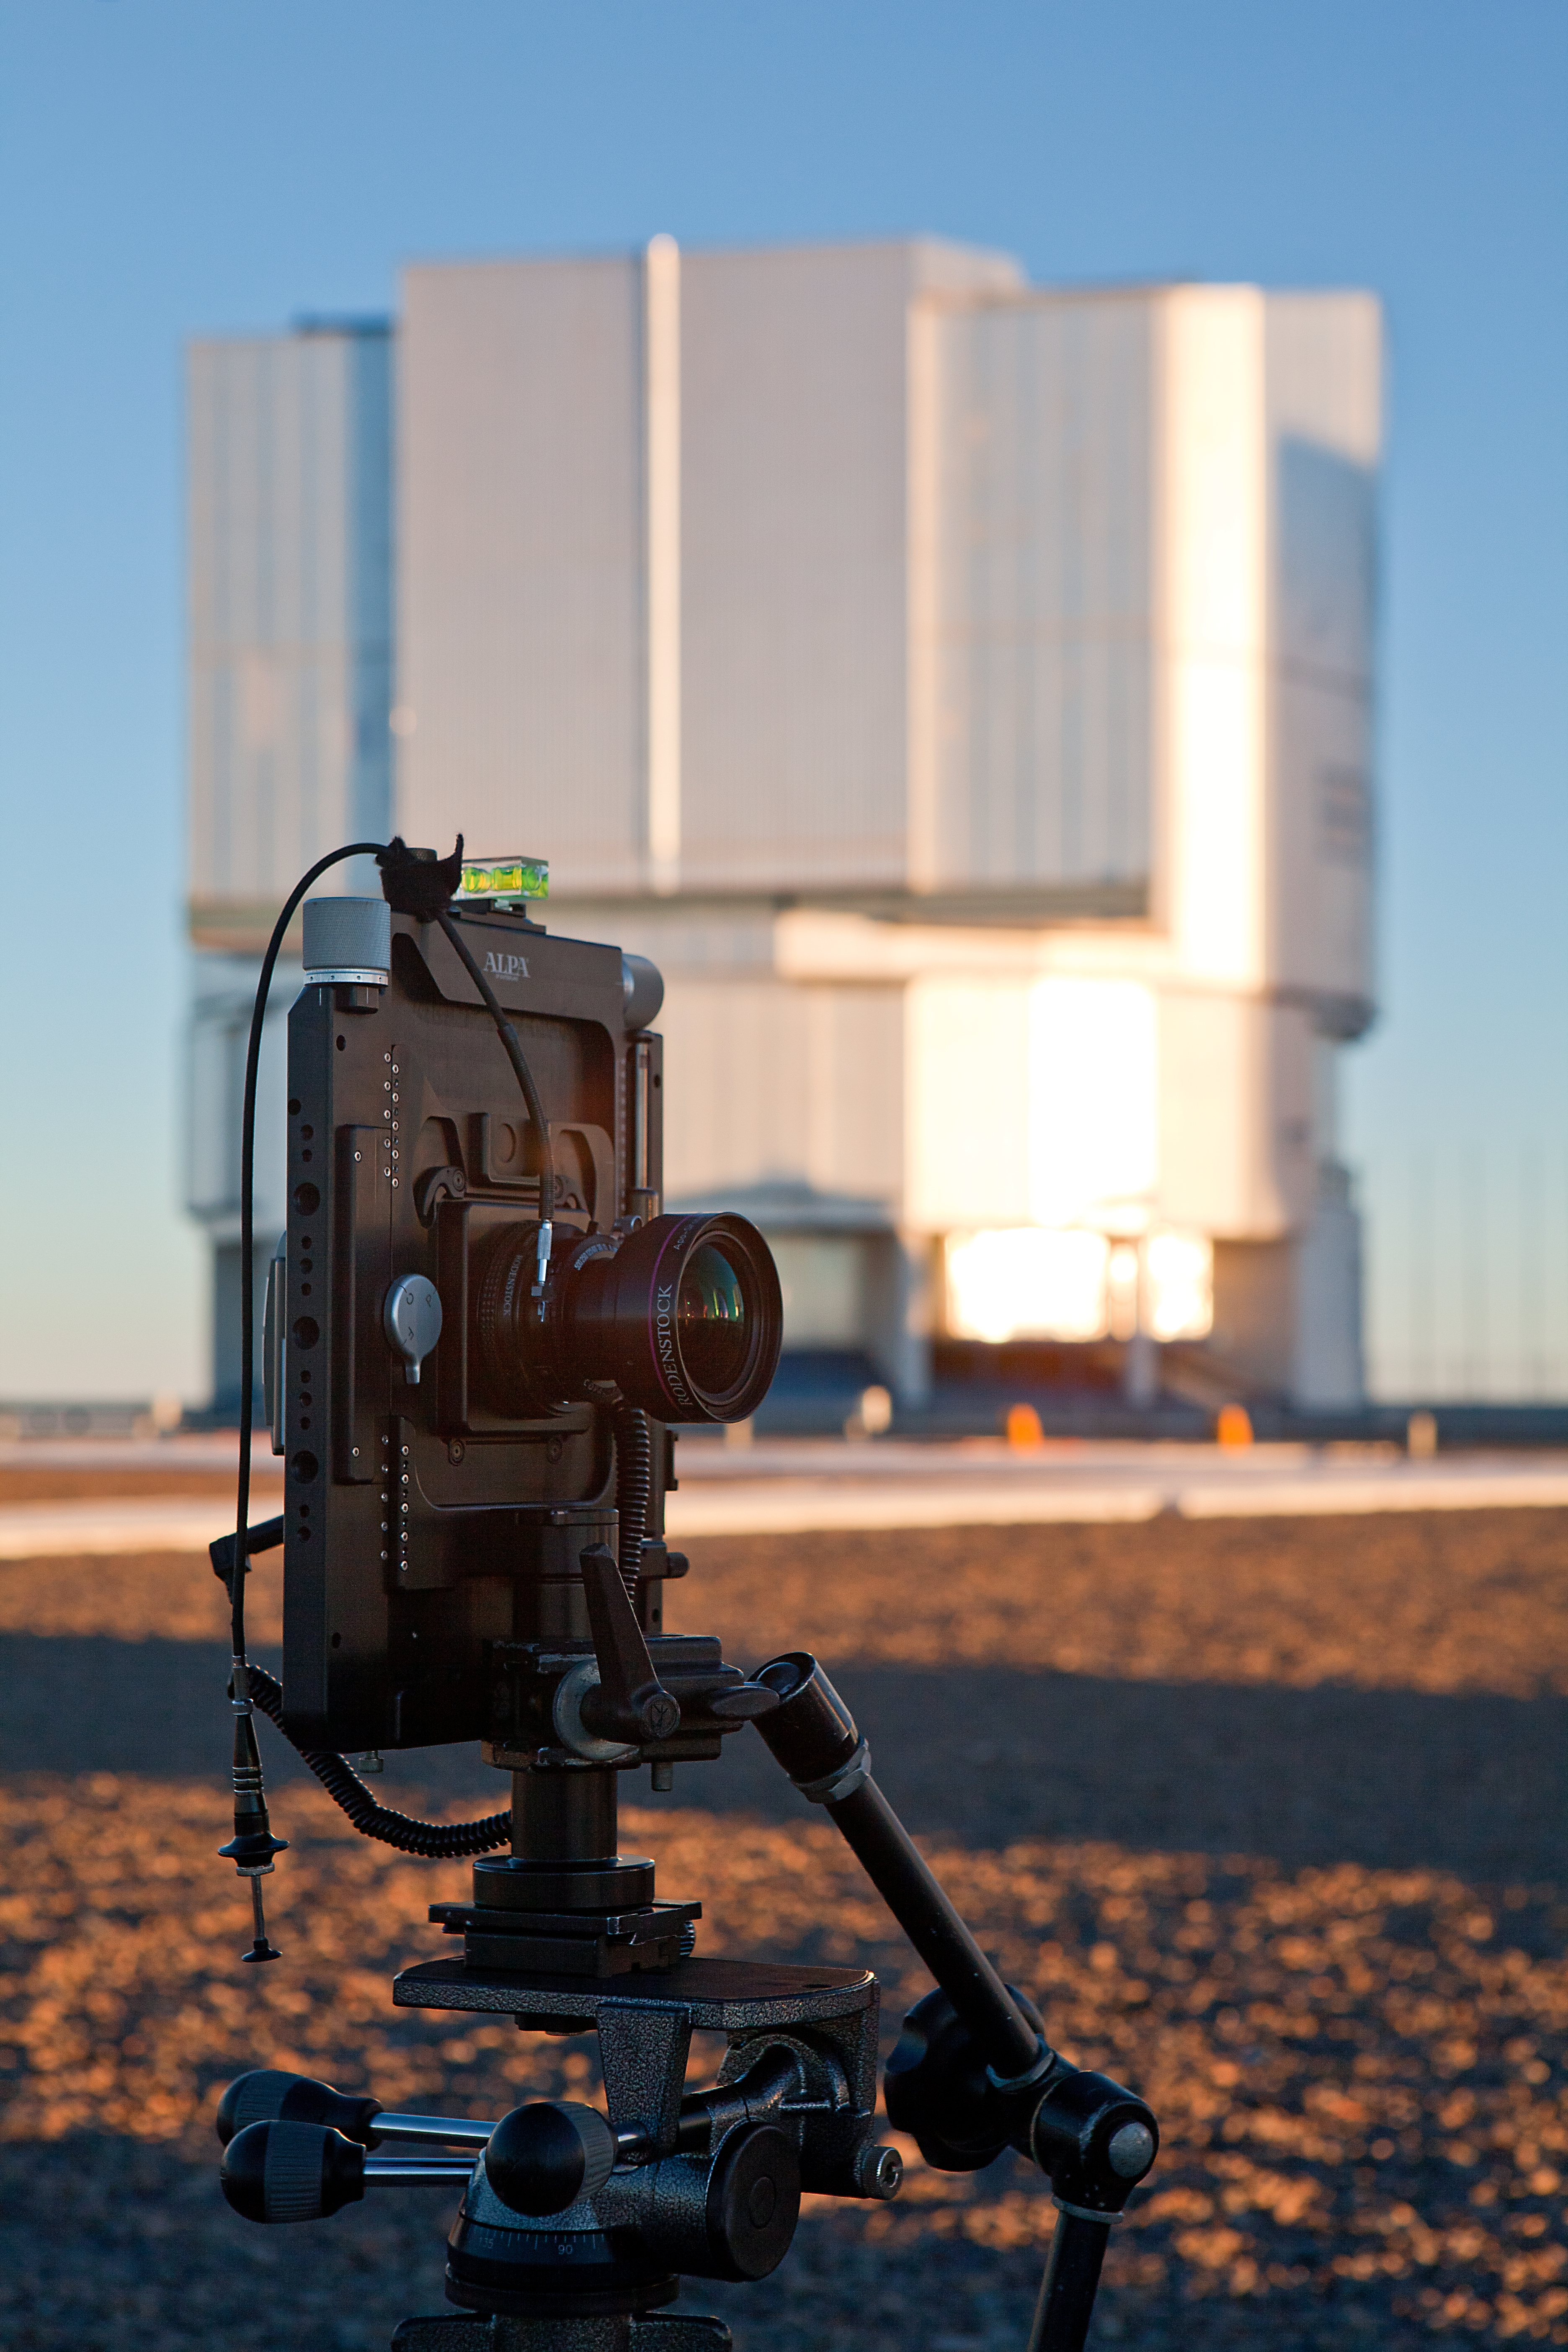

VLT to be portrayed by Major Global Carmaker

A series of pictures of Paranal Observatory will be included in the catalogue and print materials for a new car model to be launched in 2011 by a well-known automobile manufacturing company.

Credit: ESO